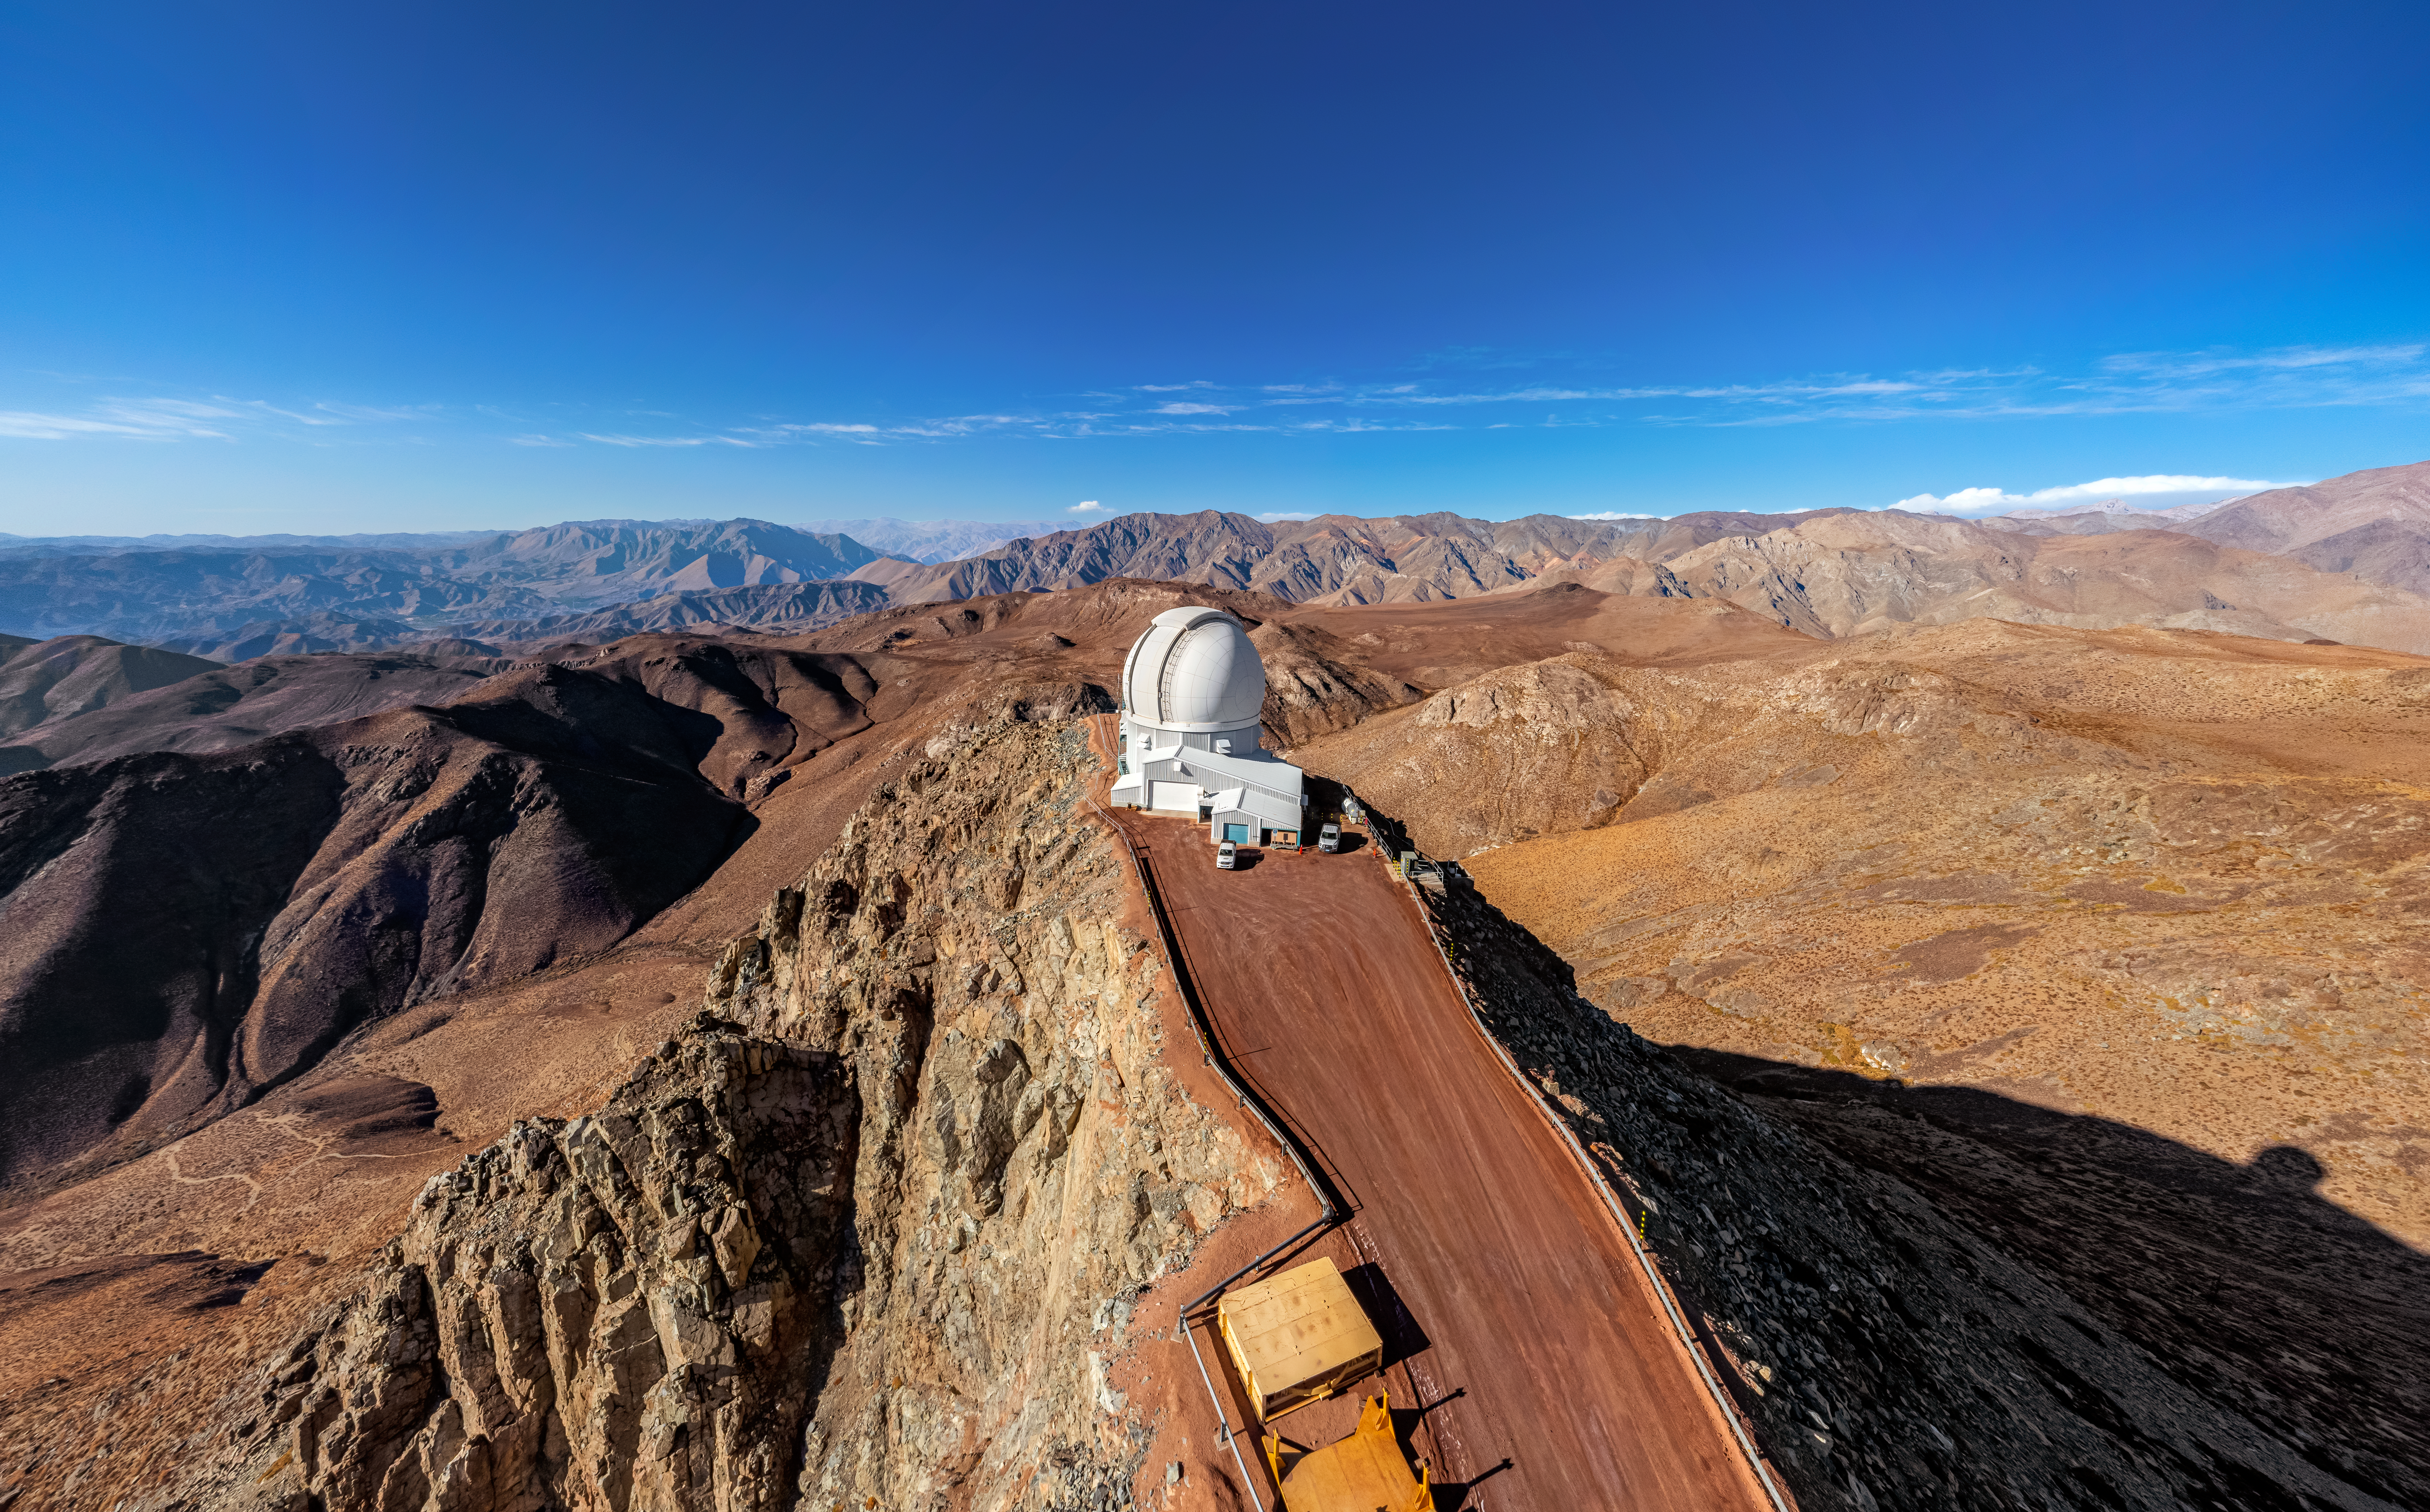

SOAR on Cerro Pachón

An aerial view of the 4.1-meter Southern Astrophysical Research (SOAR) Telescope on Cerro Pachón in Chile.

Credit: NOIRLab/NSF/AURA/T. Matsopoulos